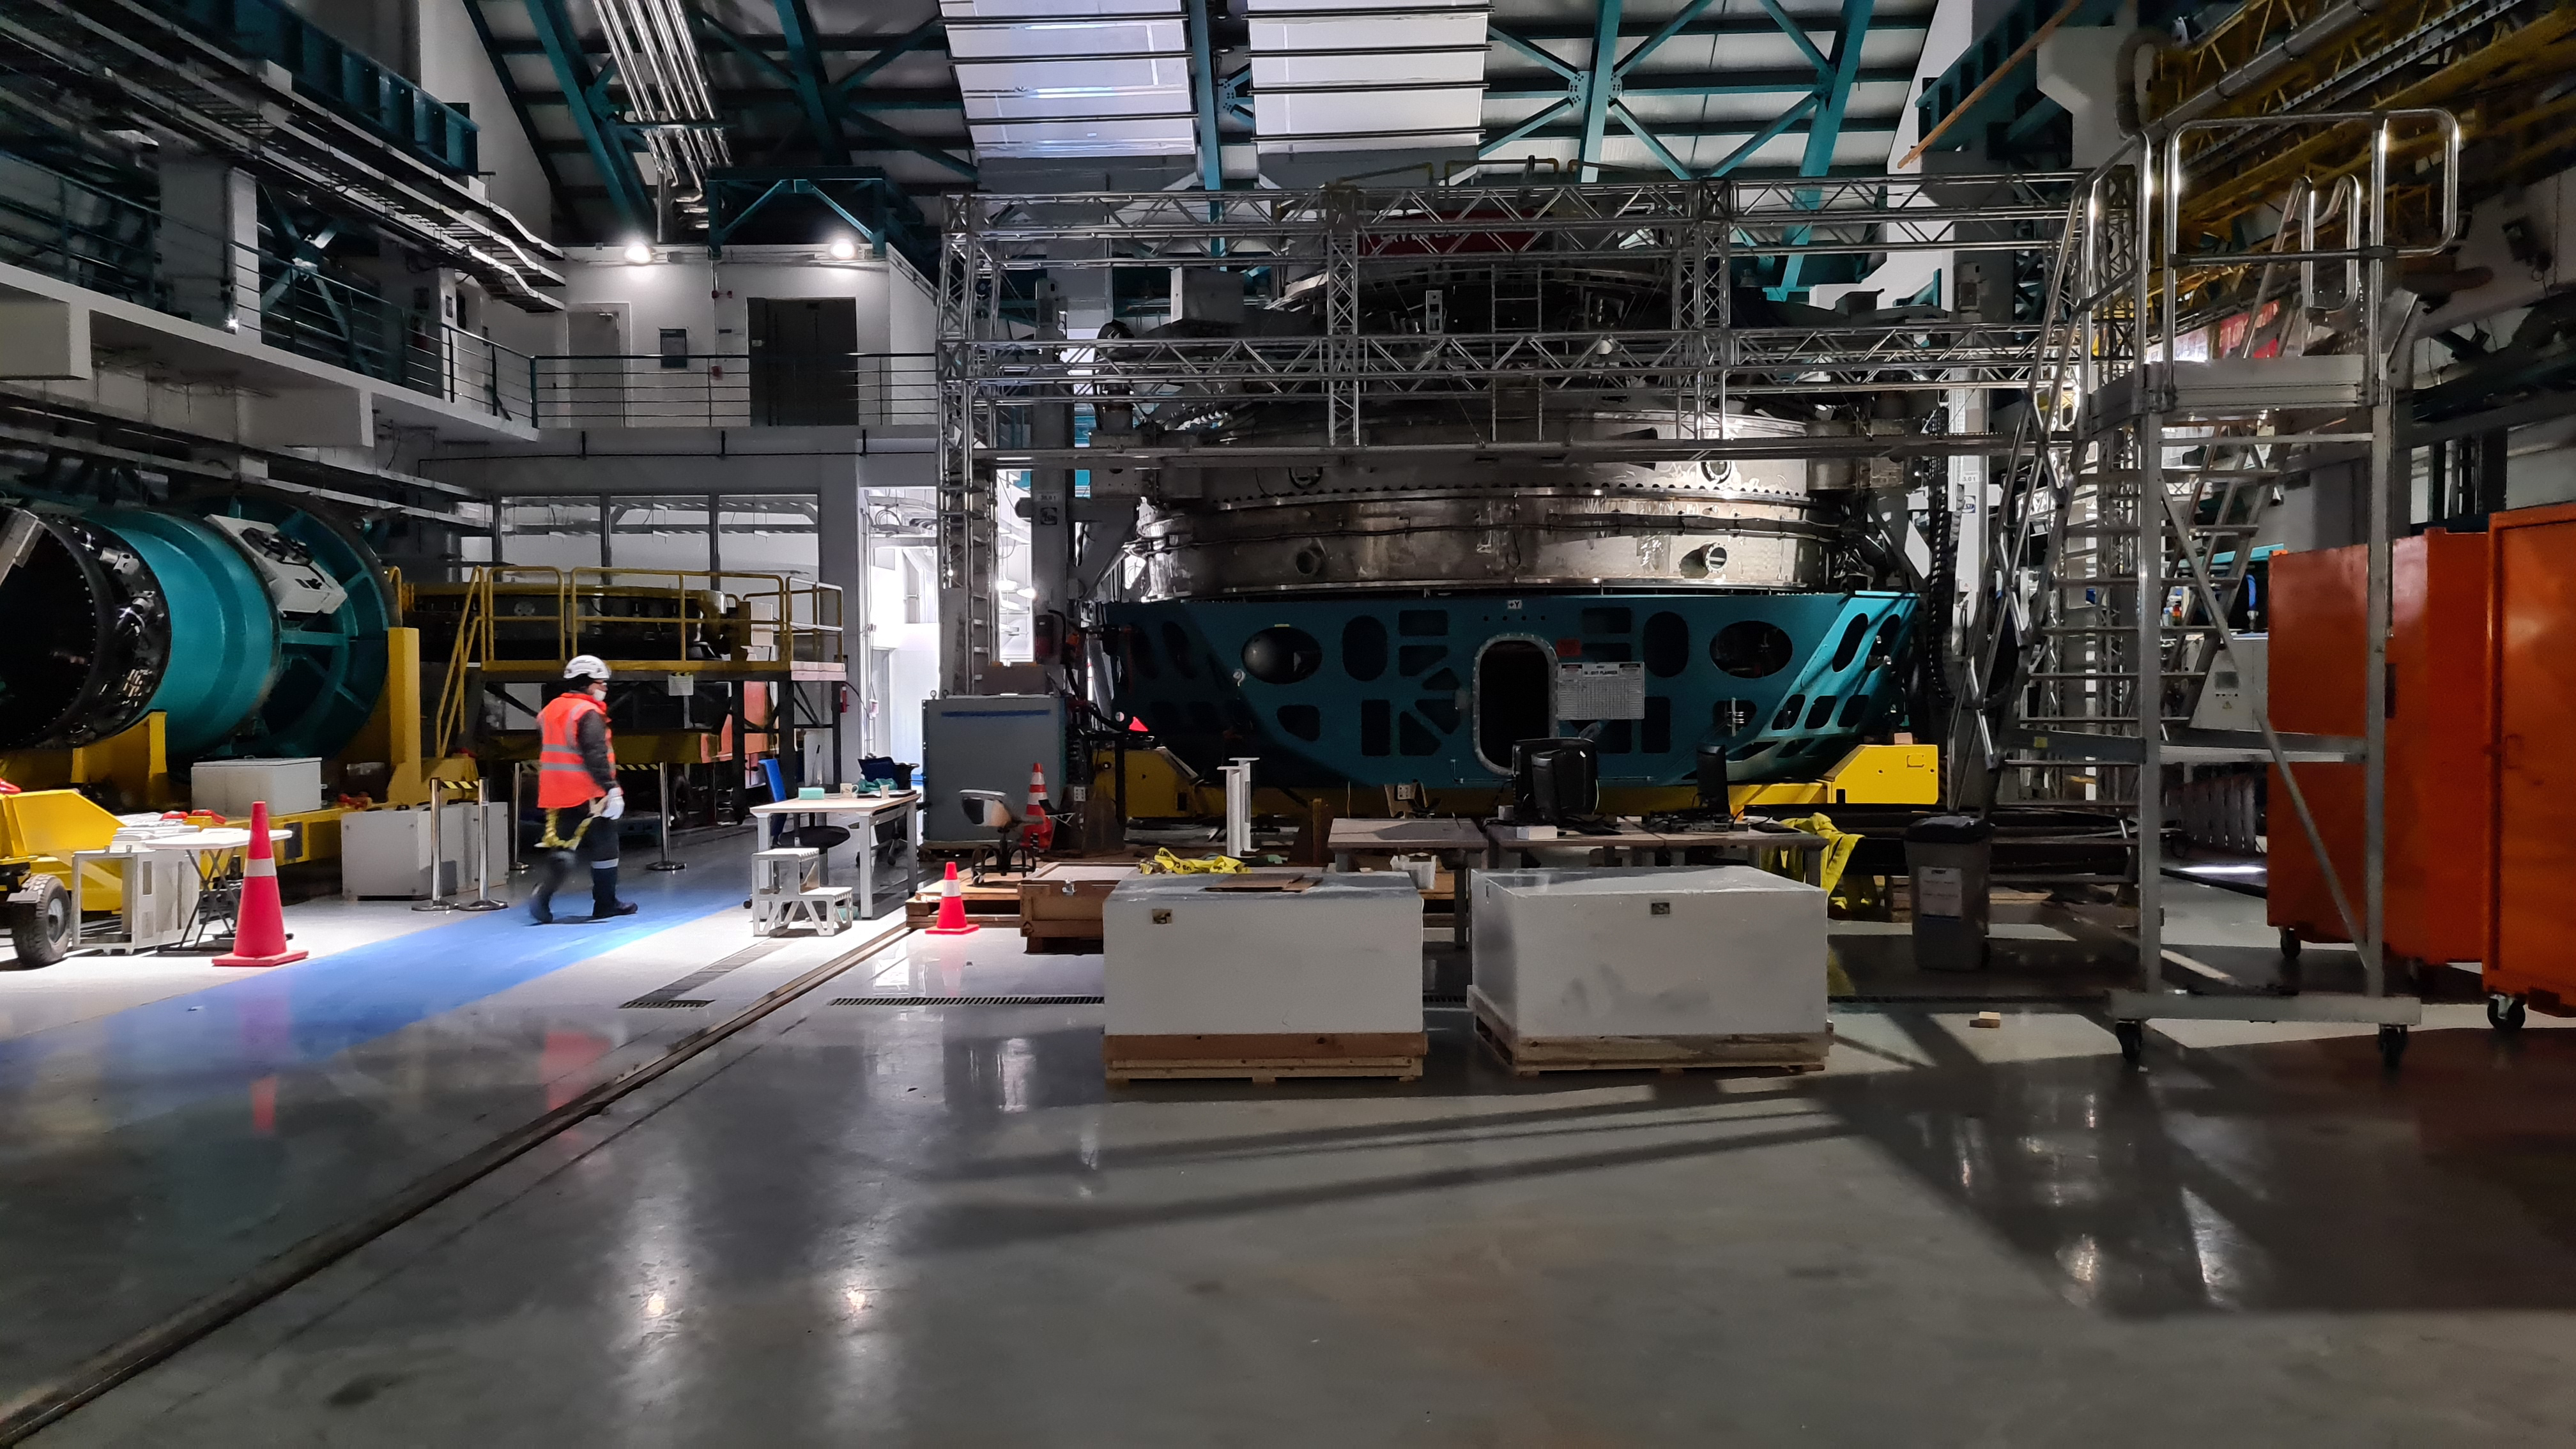

Summit Inspection May 26, 2020

A regular inspection of the Cerro Pachón construction site took place on May 26th. This visit included more work on the Dome and a detailed inspection of Telescope Mount Assembly (TMA) stored materials, as requested by TMA vendor Asturfeito.

Credit: Rubin Observatory/NSF/AURA